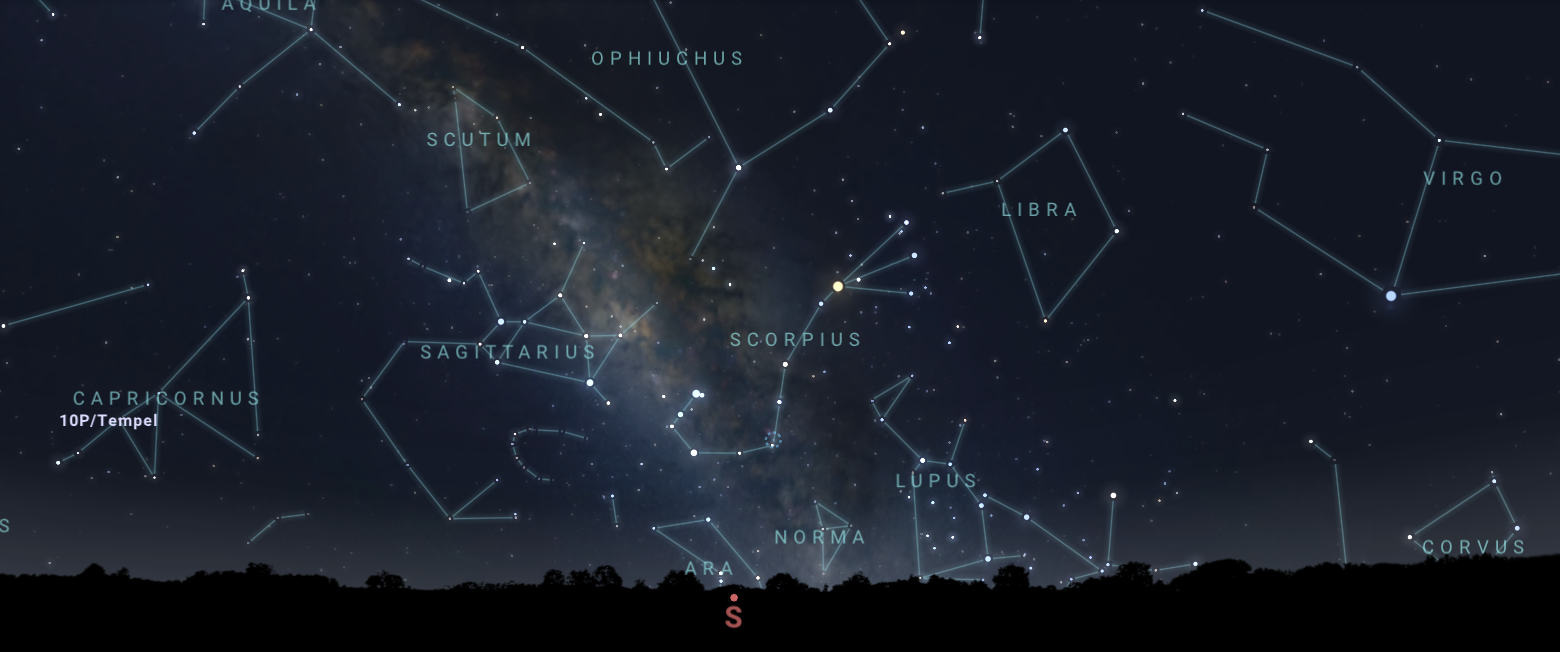

The central core of the Milky Way as seen from Tucson at 10:00 p.m. MST. Hilo will have a similar view. From La Serena, the core will appear directly overhead.

Credit: NOIRLab/NSF/AURA/Stellarium